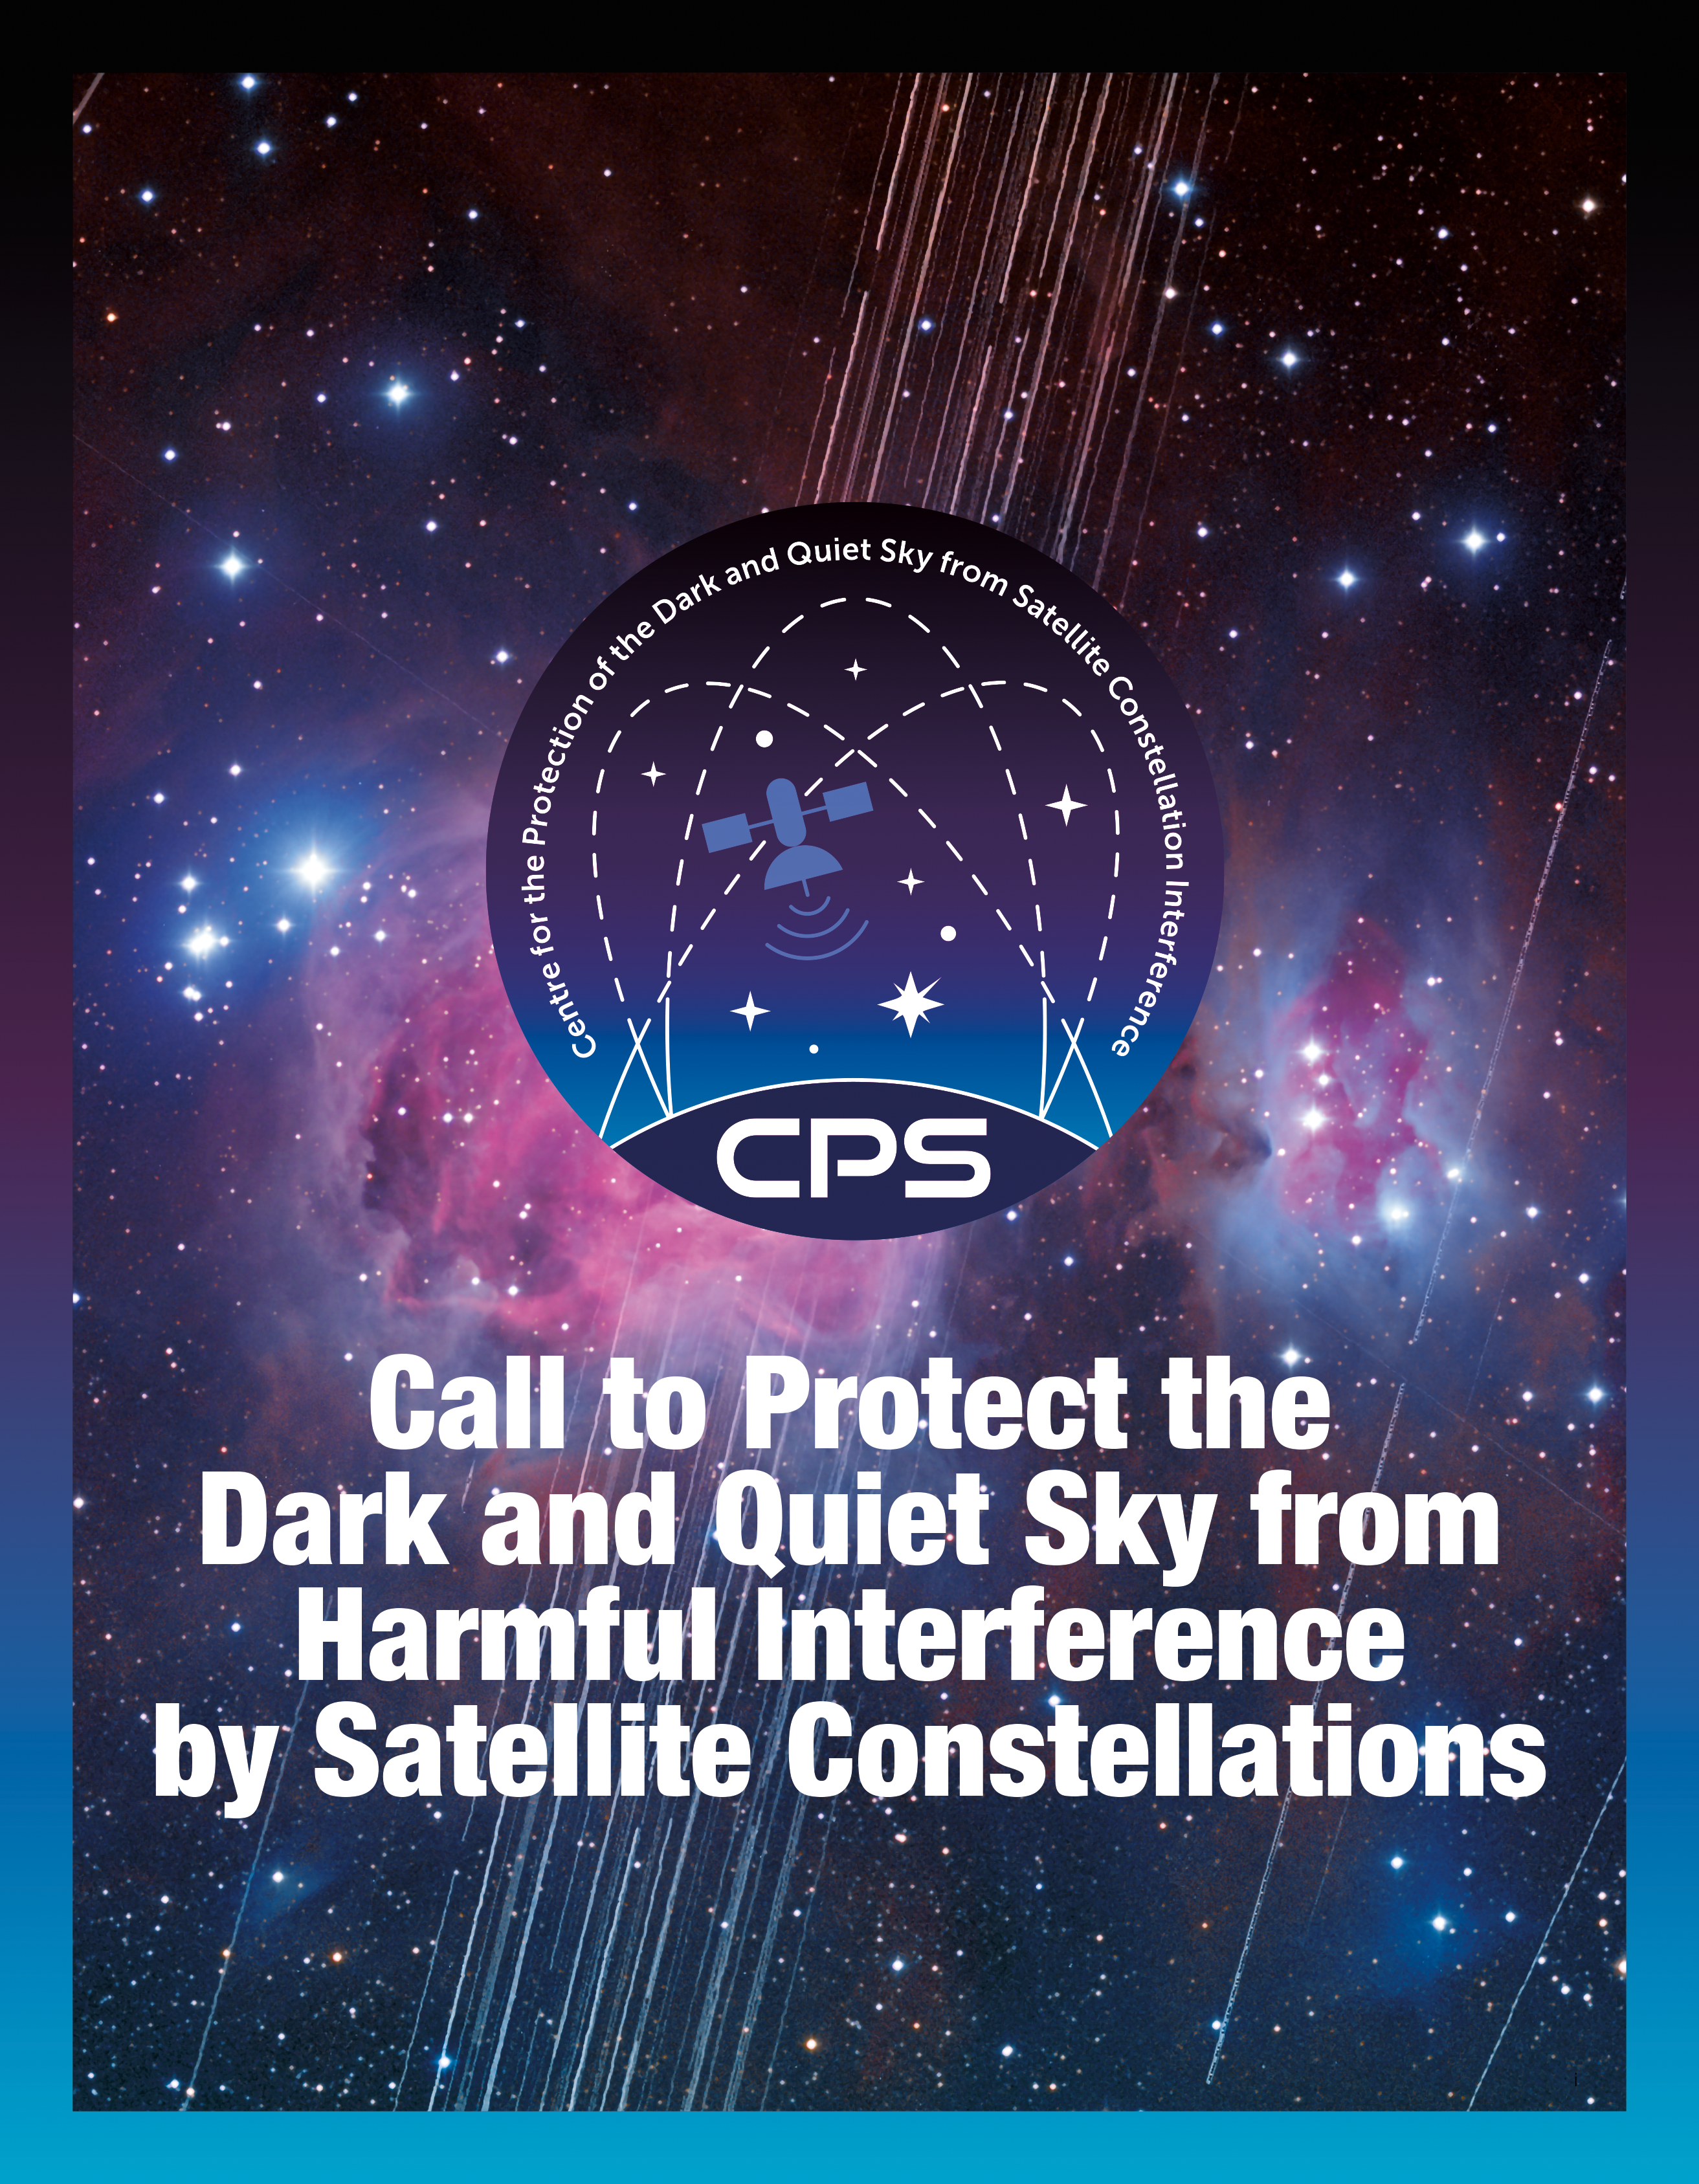

Orion Nebula with Satellite Trails – CPS Position Paper

Cover of the CPS position paper entitled Call to Protect the Dark and Quiet Sky from Harmful Interference by Satellite Constellations showing a long-exposure image of the Orion Nebula with a total exposure time of 208 minutes showing satellite trails in mid-December 2019.

Credit: IAU CPS/SKAO/NOIRLab/NSF/AURA/A. H. Abolfath